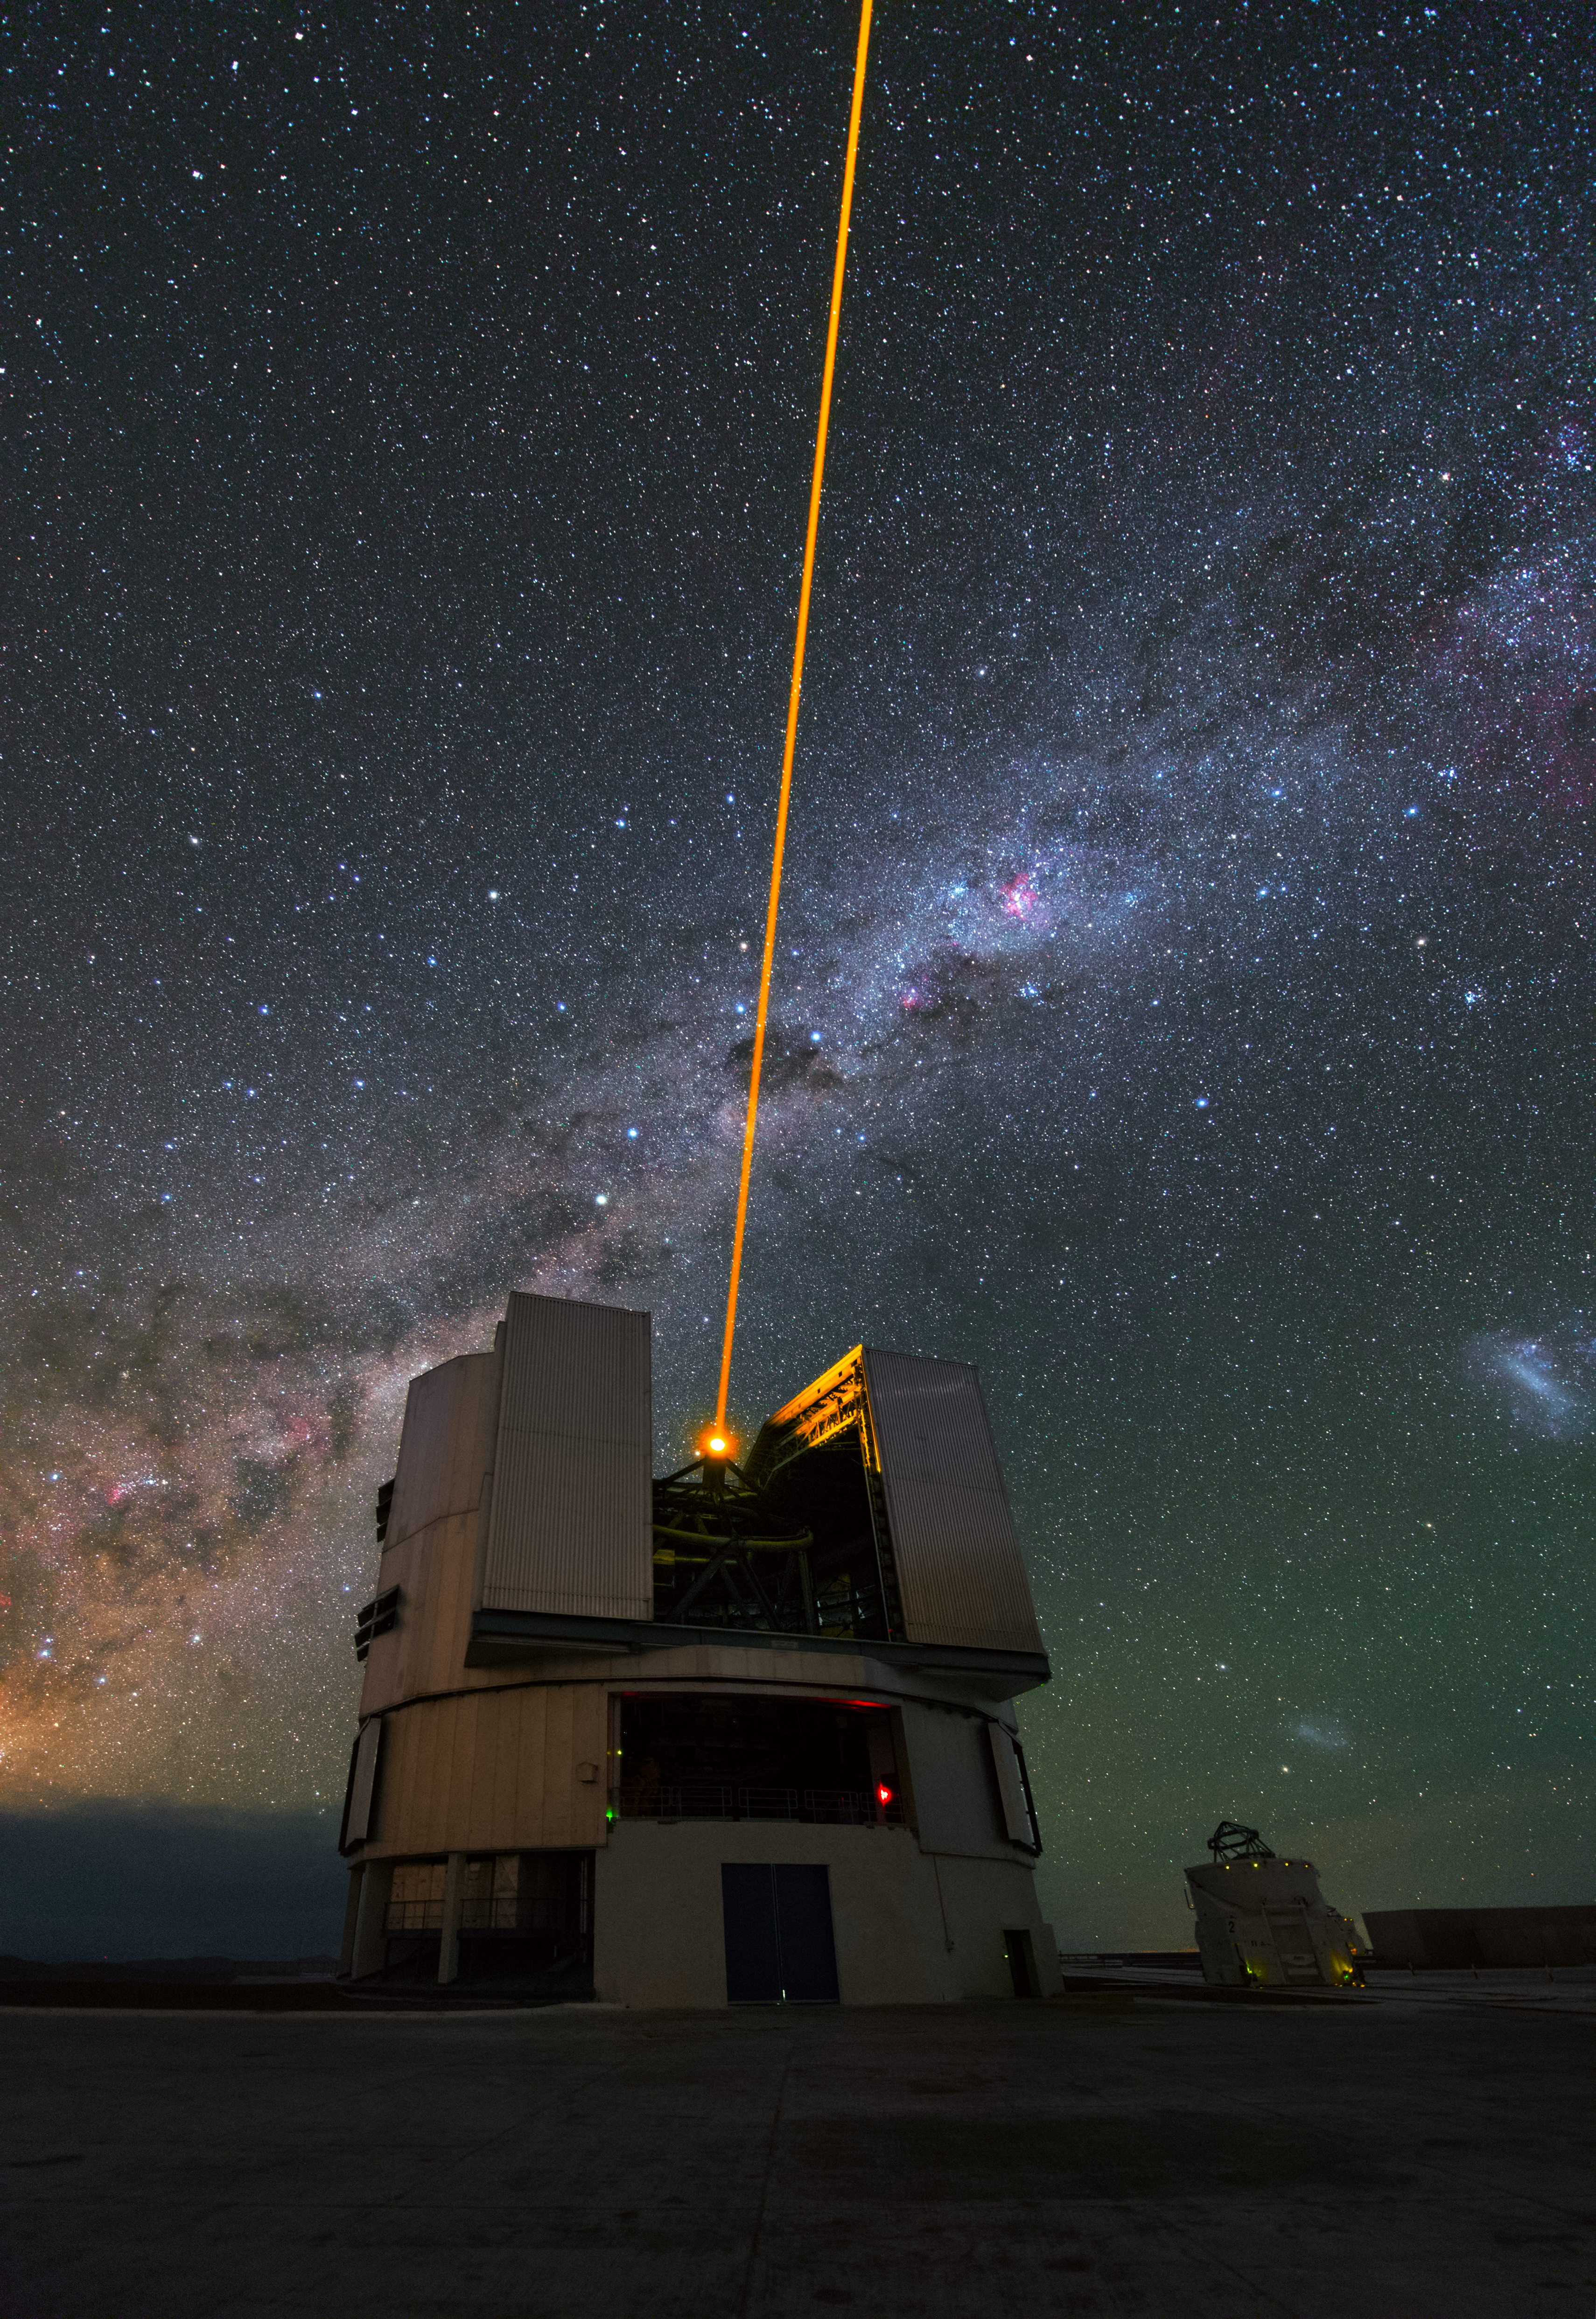

Laser vision

This image shows one of the four Unit Telescopes that make up ESO’s Very Large Telescope (VLT) at Paranal. Each of the 8.2-metre telescopes was given a name in the Mapuche language spoken by indigenous people from the Southern Chile. The Unit Telescope in this image is called Yepun, which means Venus.

The smaller telescope beside Yepun is one of four Auxiliary Telescopes that have a diameter of 1.8 metres. These can be combined with the Unit Telescopes to make the Very Large Telescope Interferometer (VLTI).

Yepun is equipped with the Laser Guide Star Facility that is caught in action in this picture. The laser beam’s colour is precisely tuned to energise a layer of sodium atoms in the atmosphere which creates a small bright spot — an artificial star. This star can be used as a reference to work out how much the atmosphere is distorting the light from actual stars — a process called adaptive optics — which helps to develop clear images.

Above Yepun you can see part of the Milky Way galaxy stretching across the southern sky. The brighter regions on the lower right correspond to the Large Magellanic Cloud and Small Magellanic Cloud — two satellite galaxies of the Milky Way.

Credit: ESO/Y. Beletsky